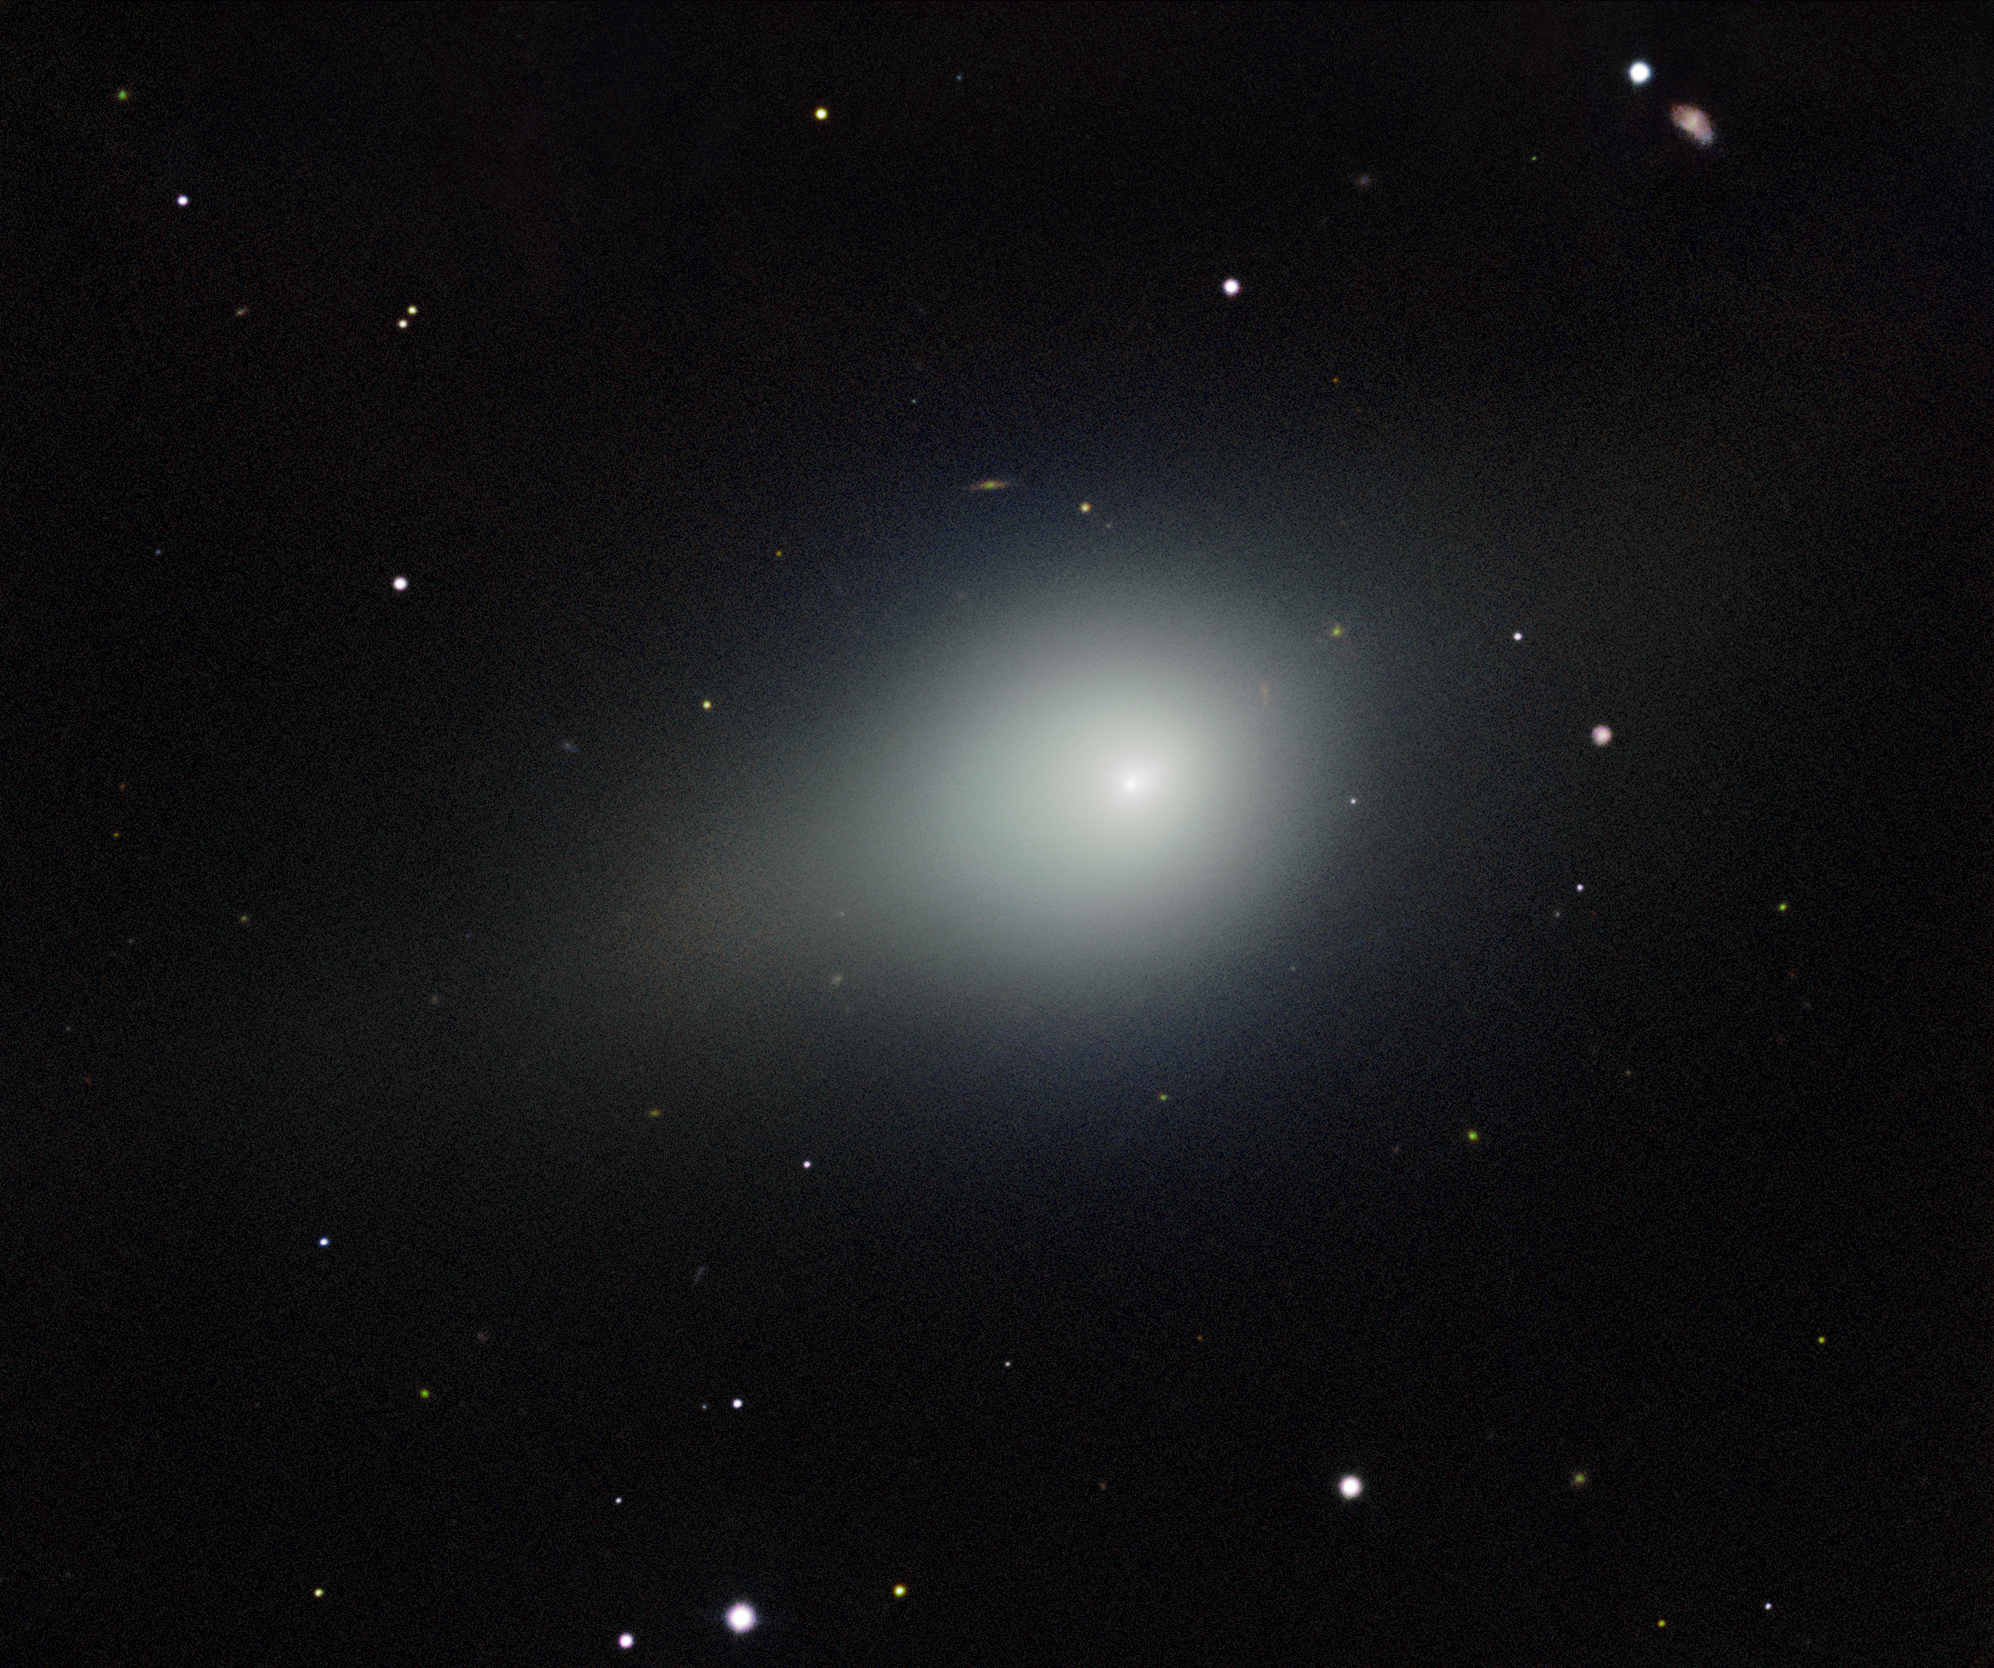

Comet 3I/ATLAS on 26 November 2025

A deep image of interstellar Comet 3I/ATLAS captured by the Gemini Multi-Object Spectrograph (GMOS) on Gemini North on Maunakea in Hawai‘i, one half of the International Gemini Observatory, partly funded by the U.S. National Science Foundation (NSF) and operated by NSF NOIRLab. The image shows the comet’s coma — a cloud of gas and dust that forms around the comet’s icy nucleus in the vicinity of the Sun.

3I/ATLAS is only the third confirmed interstellar visitor to our Solar System.

The exposures tracked the comet as it traveled across the sky, and the final image is composed to freeze the stars in place during the observation. An almost invisible, unknown main belt asteroid is photobombing the image to the lower right of the comet.

These observations of Comet 3I/ATLAS were conducted during a Shadow the Scientists program hosted by NSF NOIRLab. A full recording of the session can be found here.

Credit: International Gemini Observatory/NOIRLab/NSF/AURA/B. BolinImage Processing: J. Miller & M. Rodriguez (International Gemini Observatory/NSF NOIRLab), T.A. Rector (University of Alaska Anchorage/NSF NOIRLab), M. Zamani (NSF NOIRLab)